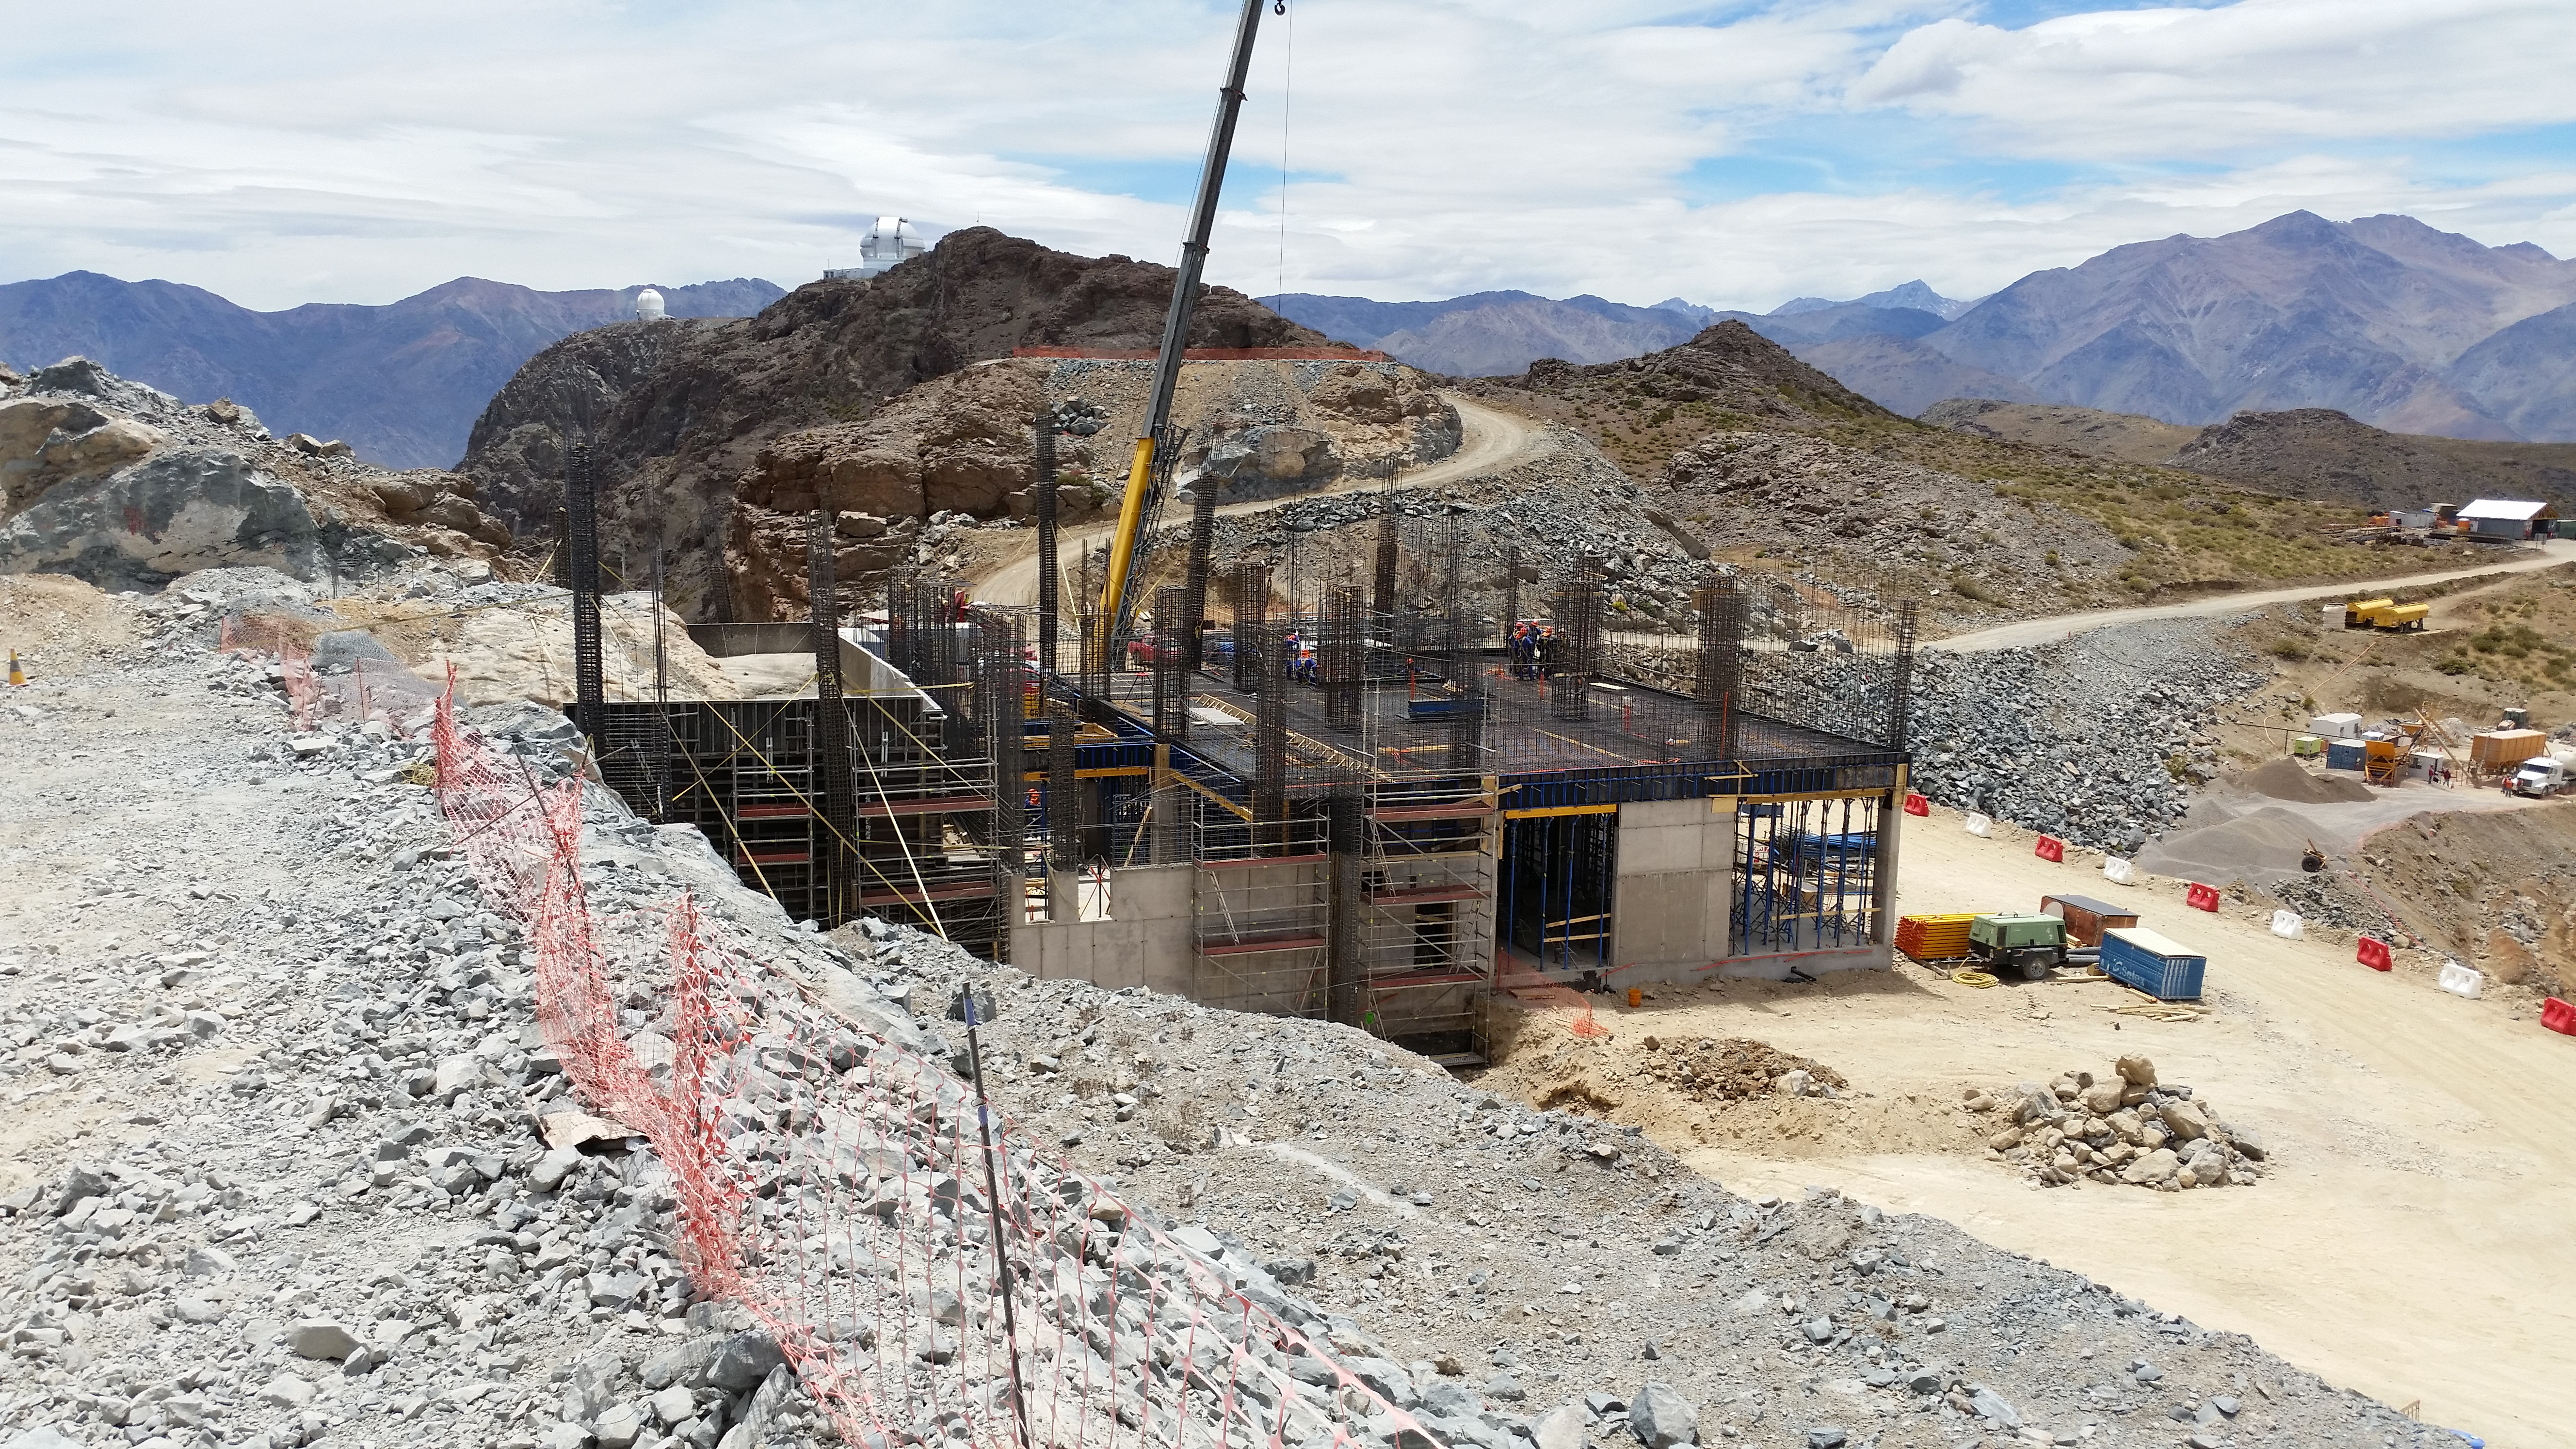

First Week of January Collection

General view

Credit: Vera C. Rubin Observatory/ NOIRLab Office/NSF/AURA